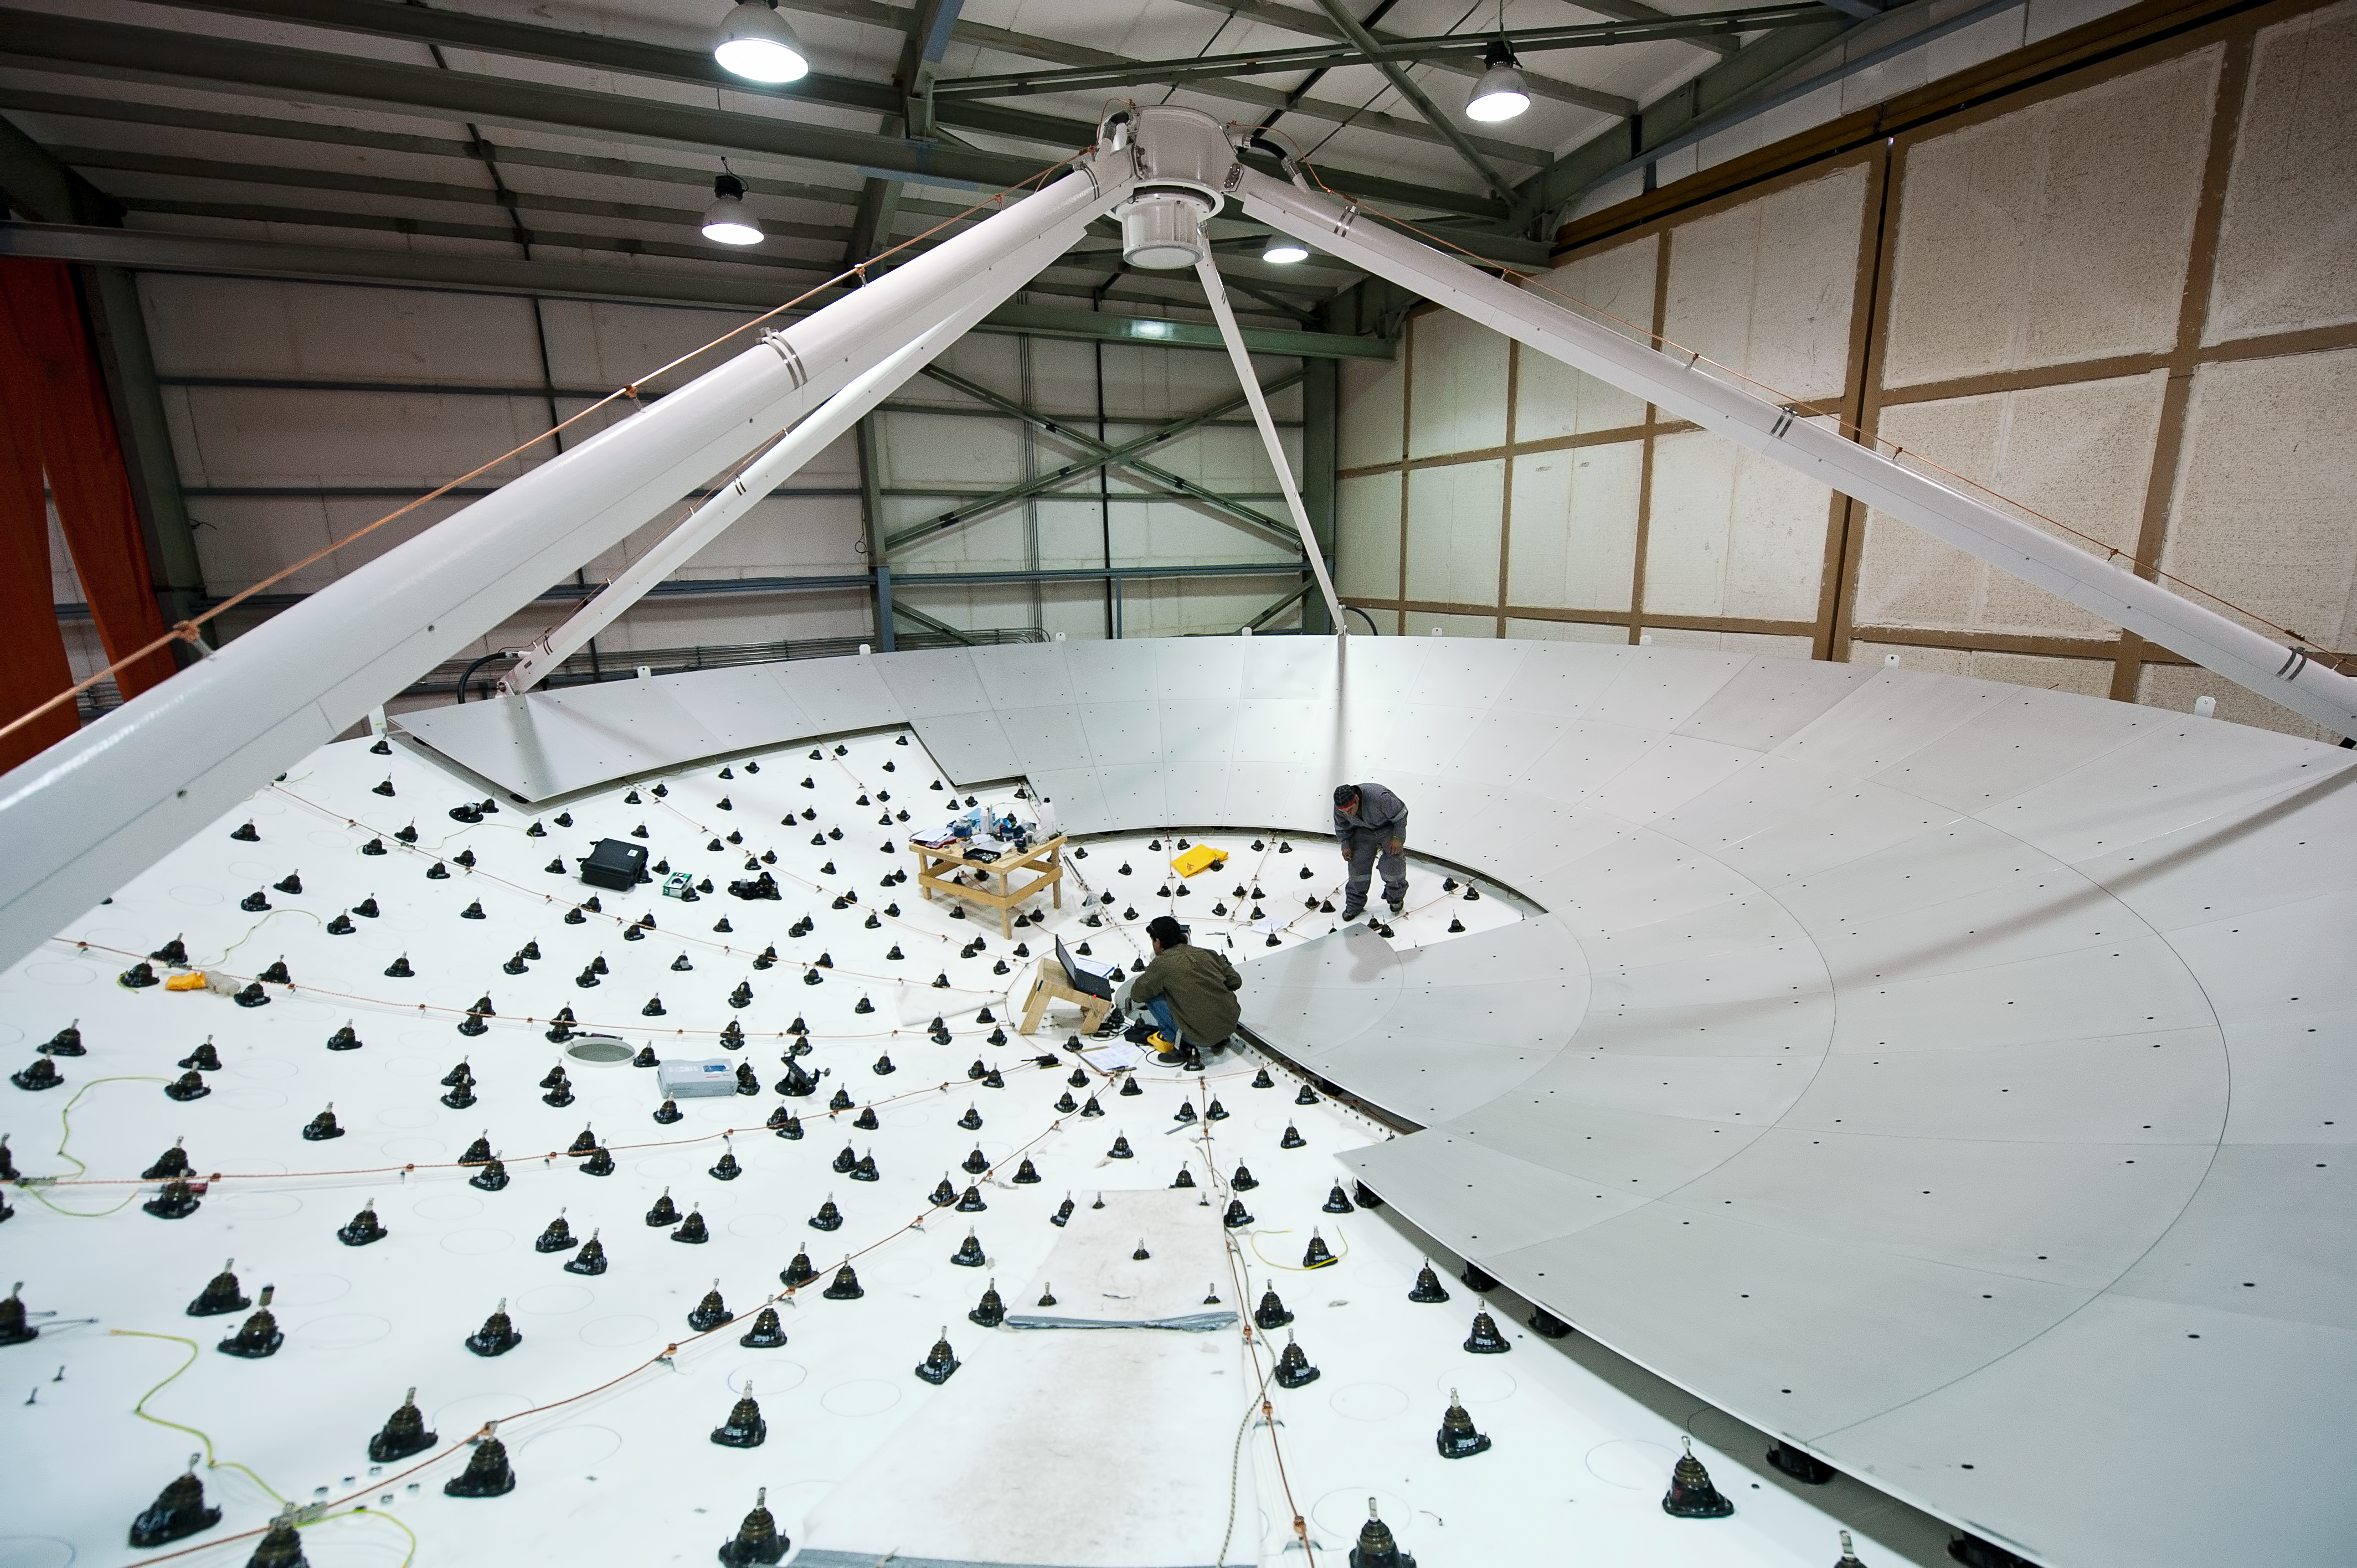

The dish of a European antenna takes shape

In this picture taken in June 2010, two engineers are working on the dish of a European antenna for ALMA, installing the metallic panels that make up the reflecting surface. The dish is 12 metres in diameter and the surface is accurate to within 25 micrometres. ALMA, the Atacama Large Millimeter/submillimeter Array, is a global partnership of Europe, North America and East Asia in cooperation with Chile. ALMA will be initially composed of 66 giant 12-metre and 7-metre diameter antennas observing at millimetre and submillimetre wavelengths. The 66 antennas are provided by the different partners. ESO, the European partner in ALMA, has ordered 25 12-metre antennas, with an option for an additional seven, from the AEM (Alcatel Alenia Space France, Alcatel Alenia Space Italy, European Industrial Engineering S.r.L., MT Aerospace) Consortium.

Credit: ESO/José Francisco Salgado (josefrancisco.org)